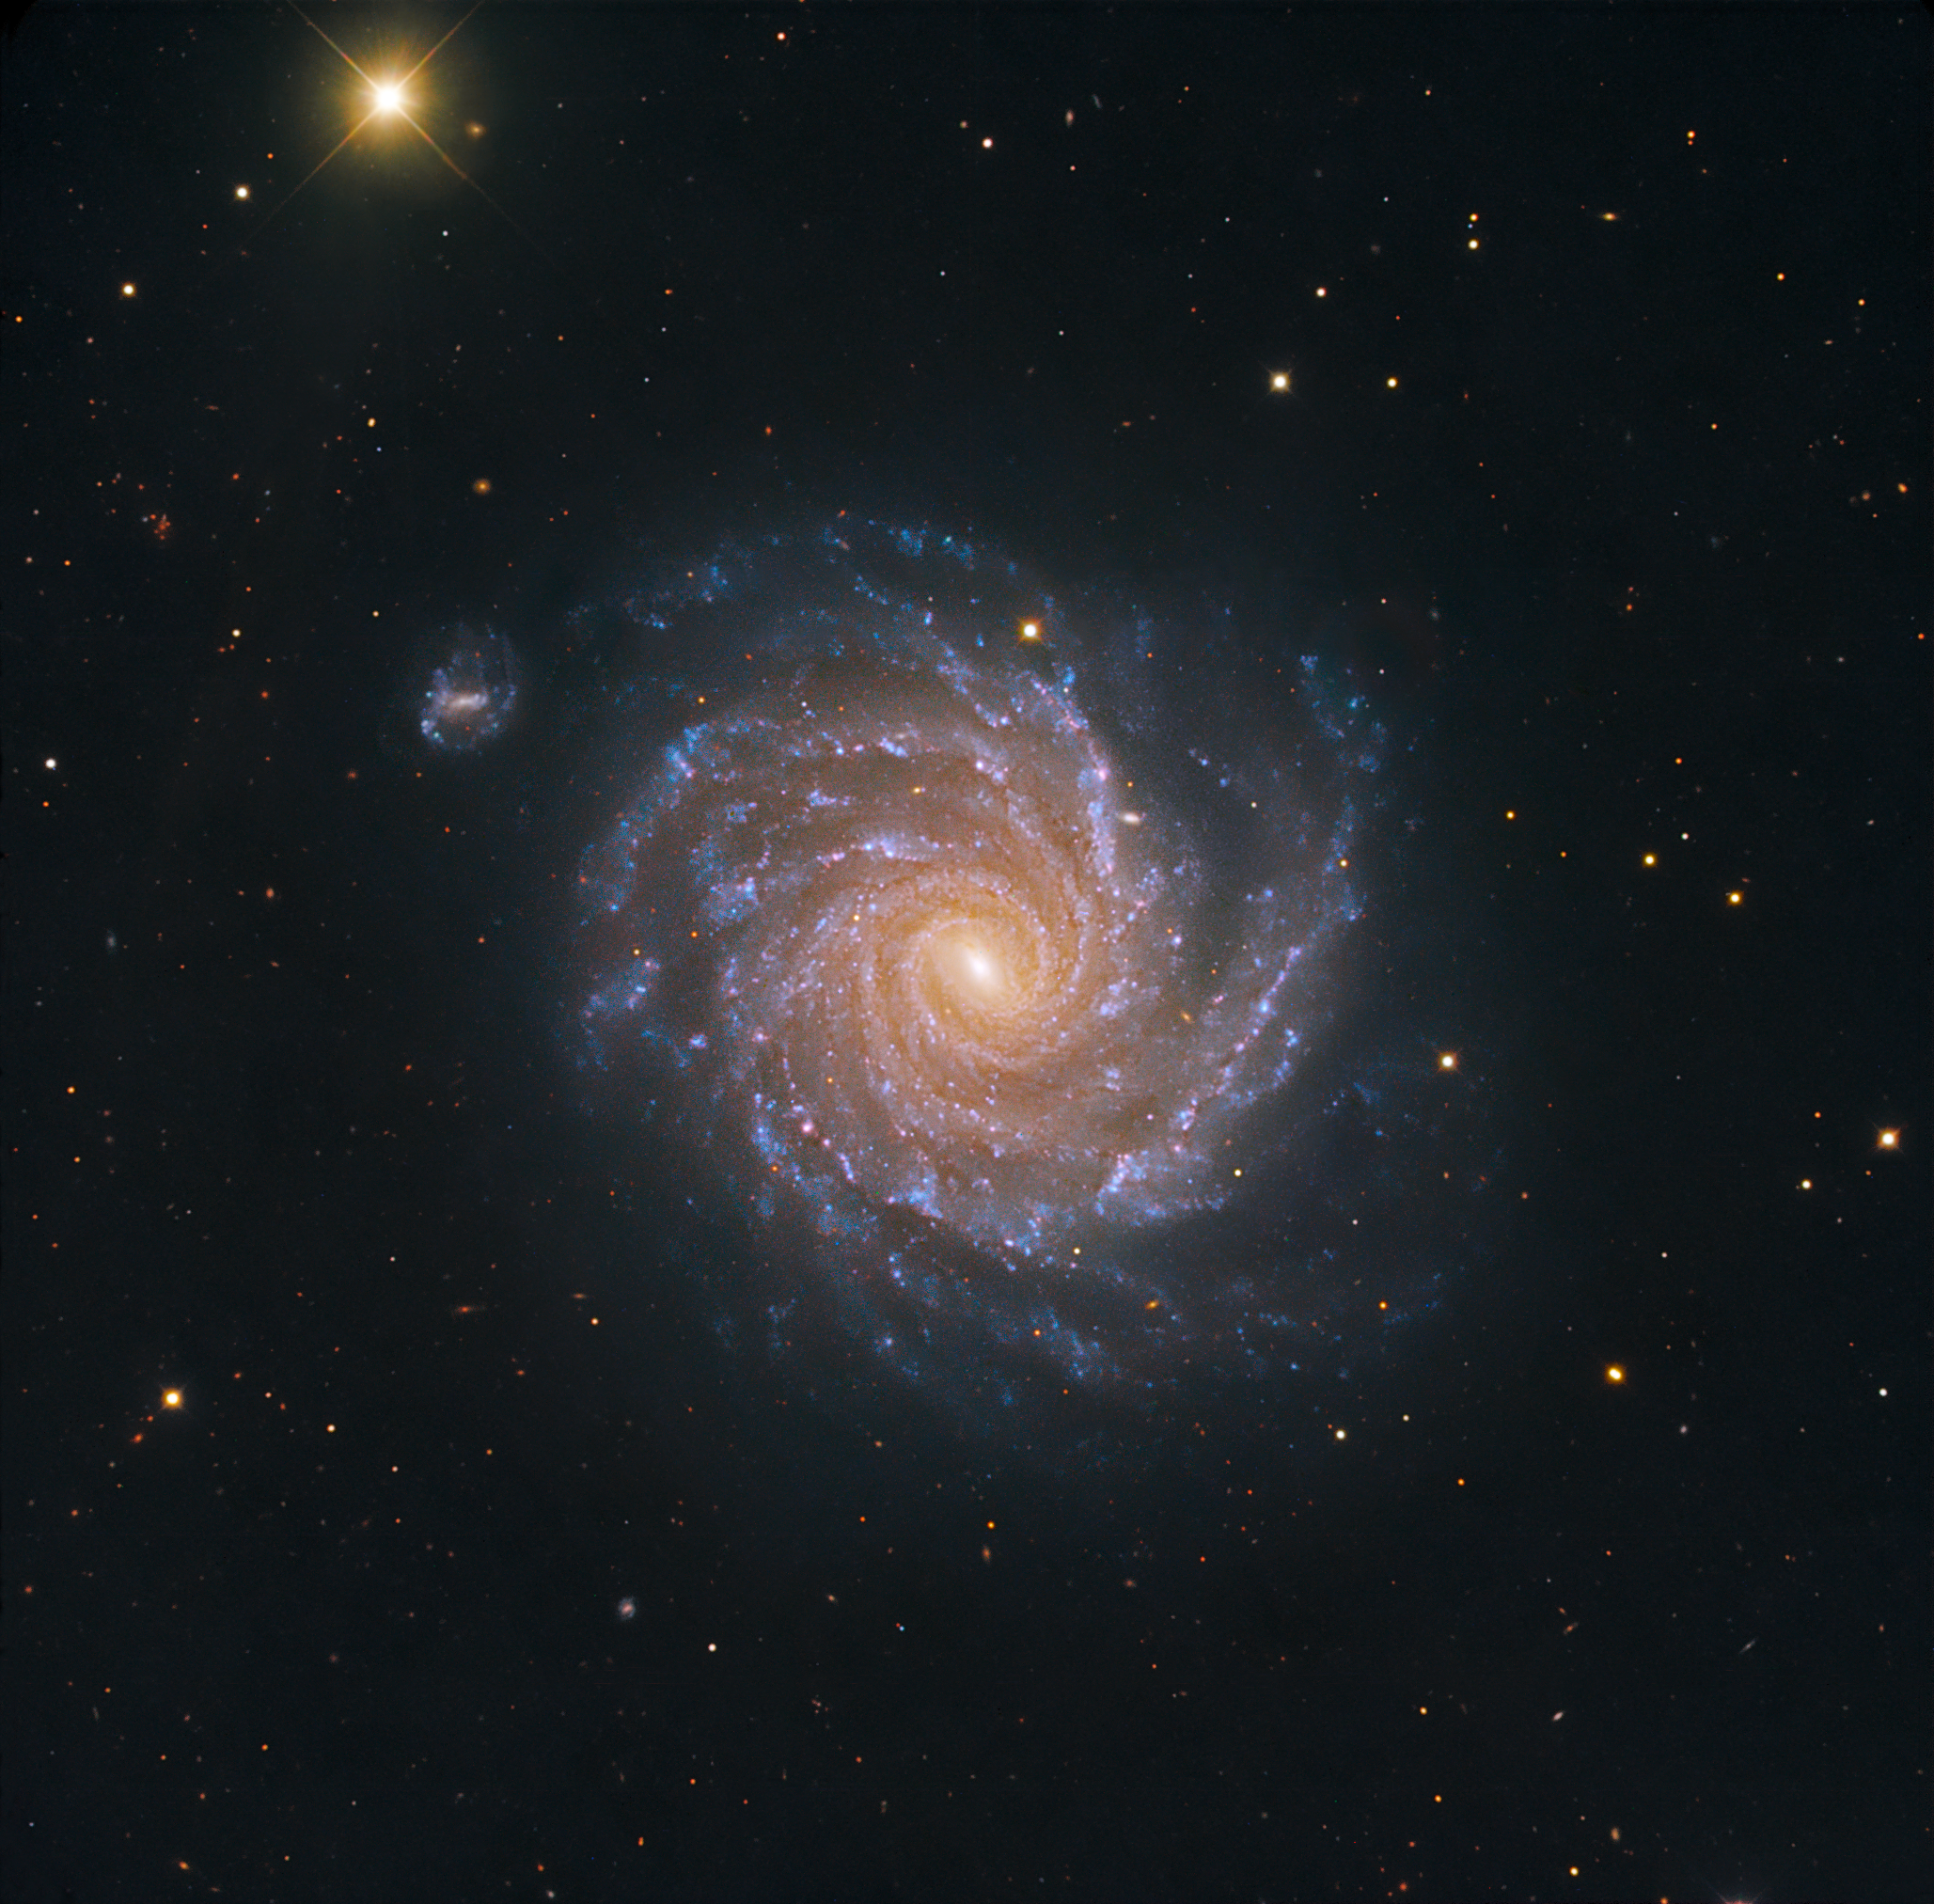

Spiral galaxy NGC 1232

The striking, large spiral galaxy NGC 1232, and its distorted companion shaped like the greek letter "theta".

The pair is located roughly 60 million light-years away in the constellation Eridanus (The River). Billions of stars and dark dust are caught up in this beautiful gravitational swirl. The blue spiral arms with their many young stars and star-forming regions make a striking contrast with the yellow-reddish core of older stars.

This image is based on data acquired with the 1.5 m Danish telescope at the ESO La Silla Observatory in Chile, through three filters (B: 900 s, V: 400 s, R: 400 s).

Credit: ESO/IDA/Danish 1.5 m/R.Gendler and A. Hornstrup.